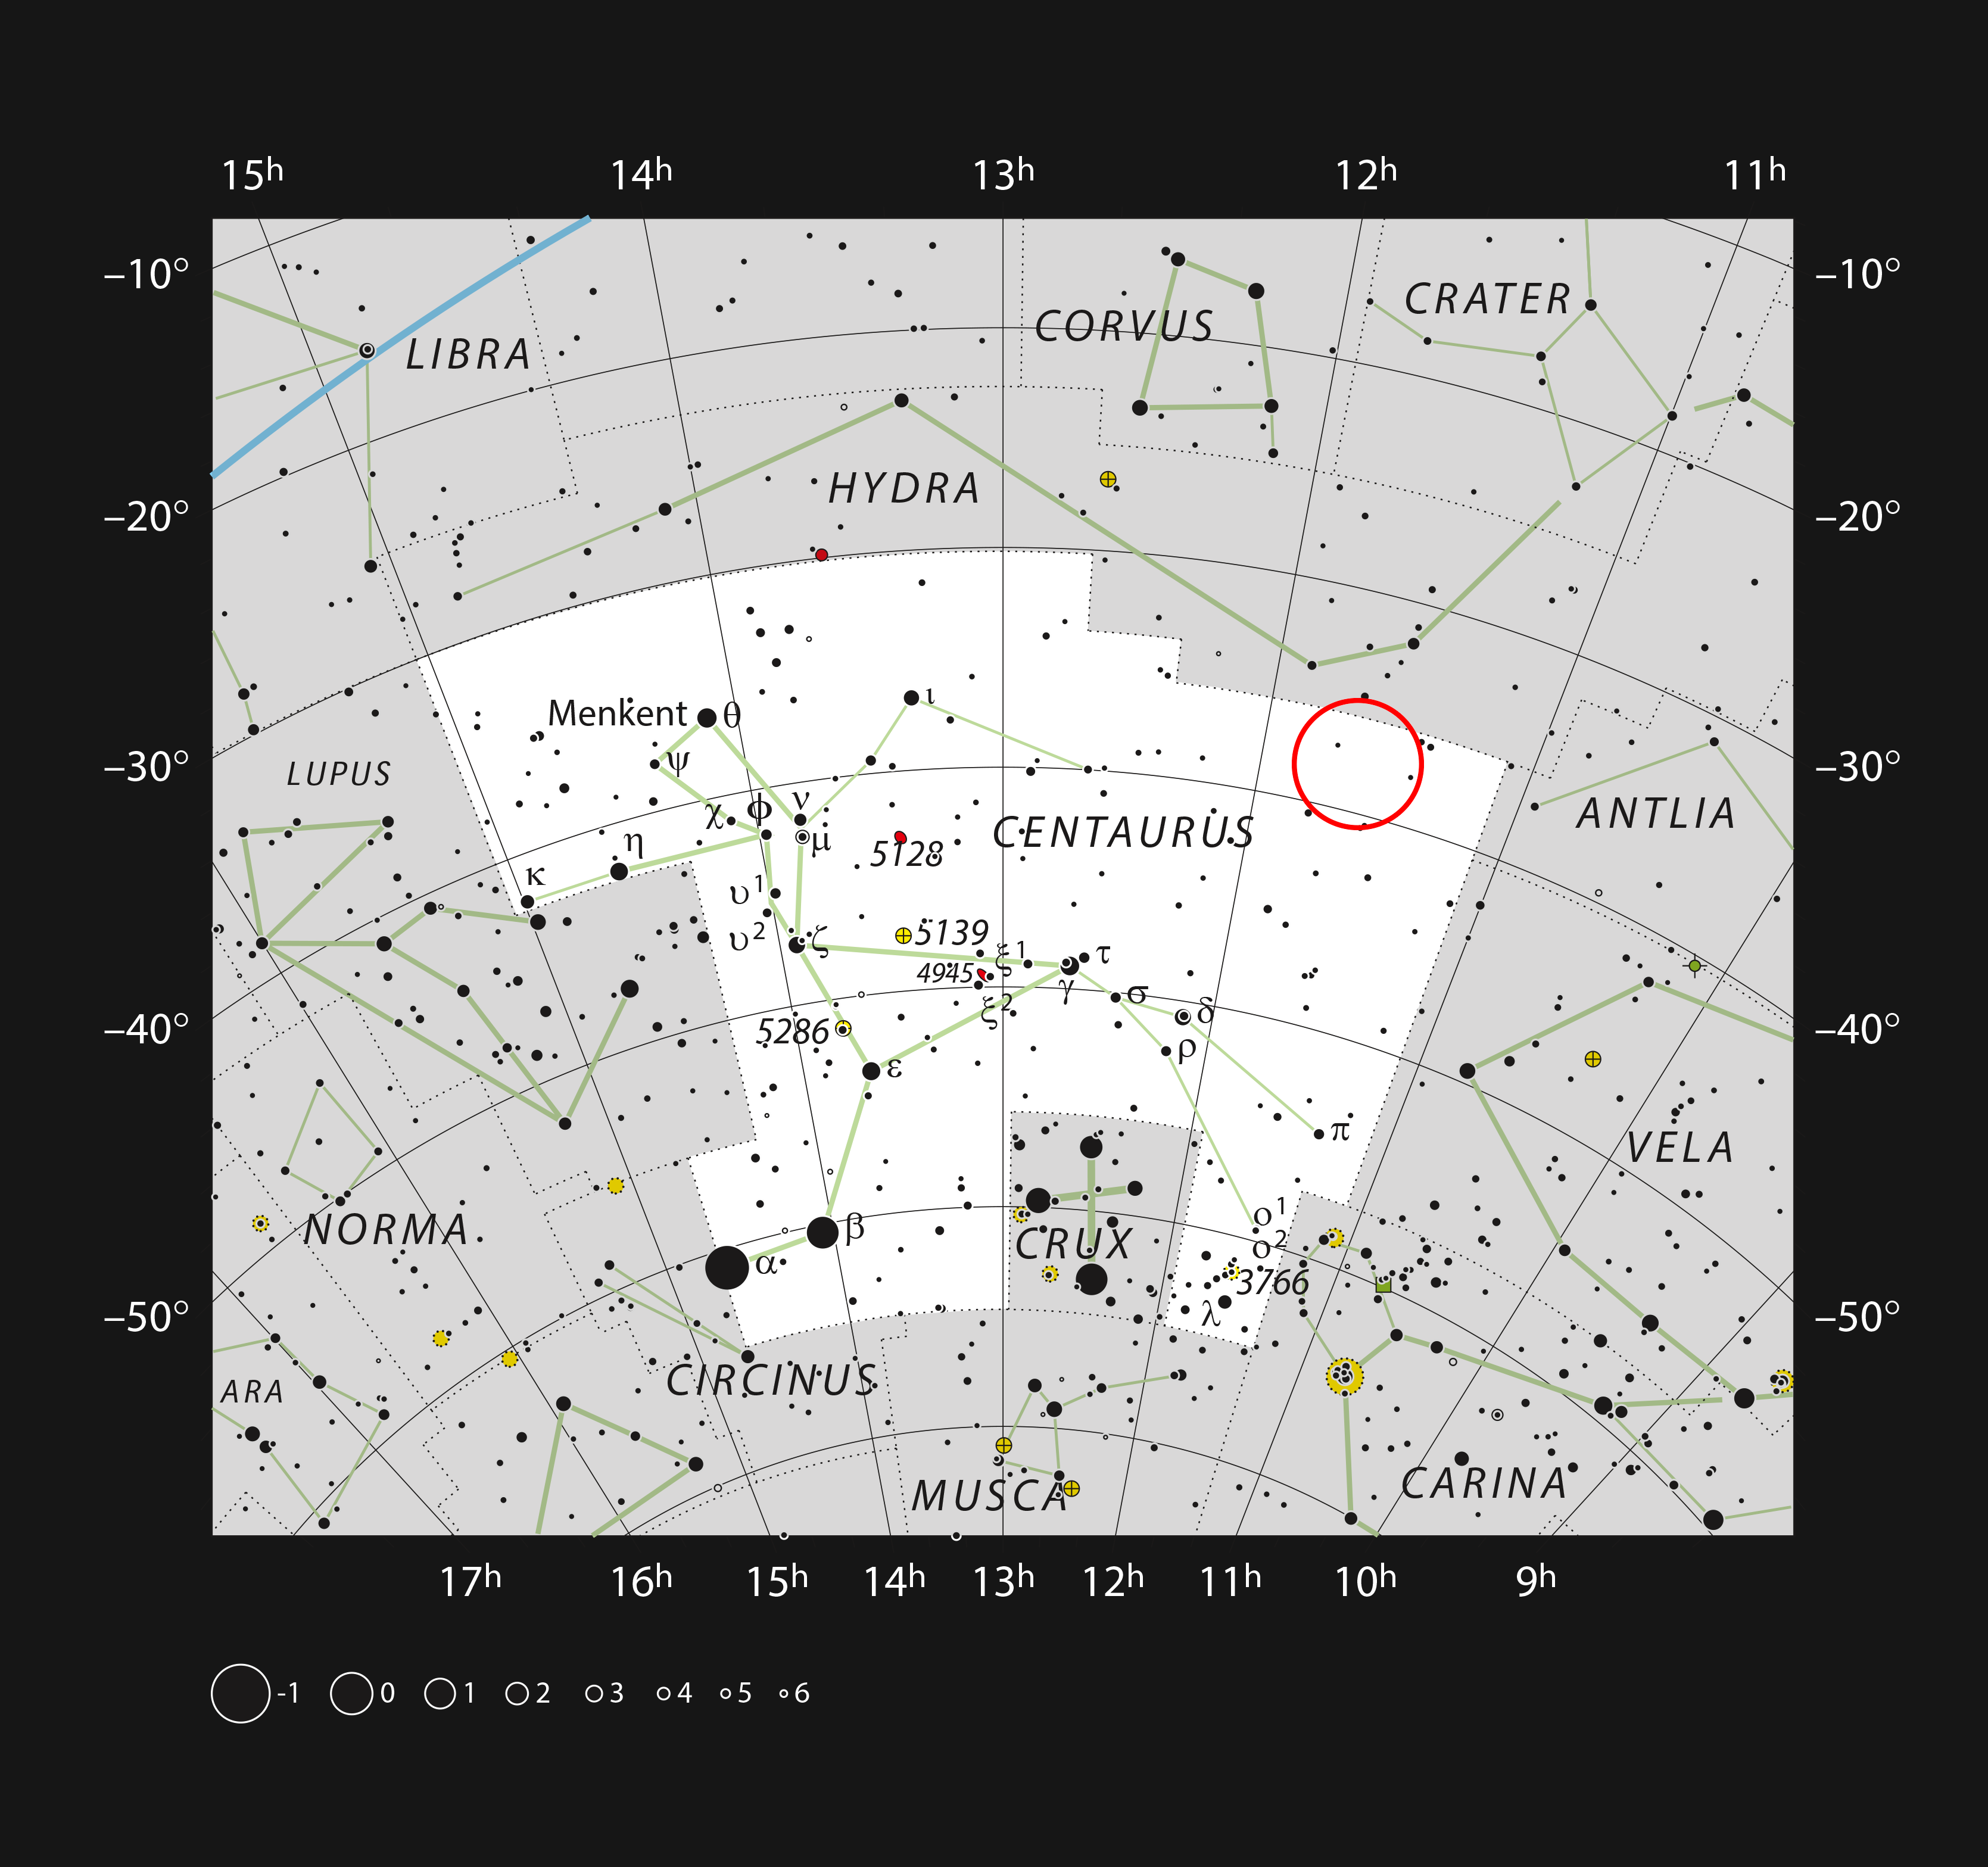

The active galaxy NGC 3783 in the constellation of Centaurus

This chart shows the constellation of Centaurus (The Centaur). Most of the stars that can be seen in a dark sky with the unaided eye are marked. The location of the galaxy NGC 3783 is indicated.

Credit: ESO, IAU and Sky & Telescope